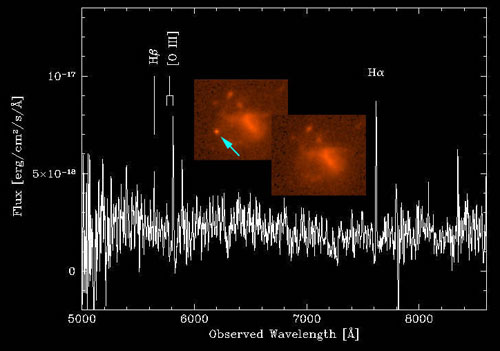

Gemini Multi-Object Spectrograph spectrum of the GRB host galaxy GRB050709

Composite image shows the Gemini Multi-Object Spectrograph spectrum of the GRB host galaxy GRB050709 which was determined from this data to have a redshift of z = 0.16 giving it a distance of about 1.9 billion light years. Color inset images of the galaxy from the Hubble Space Telescope show the GRB (left) and one month later (right) once the GRB had faded.

Credit: International Gemini Observatory/NOIRLab/NSF/AURA